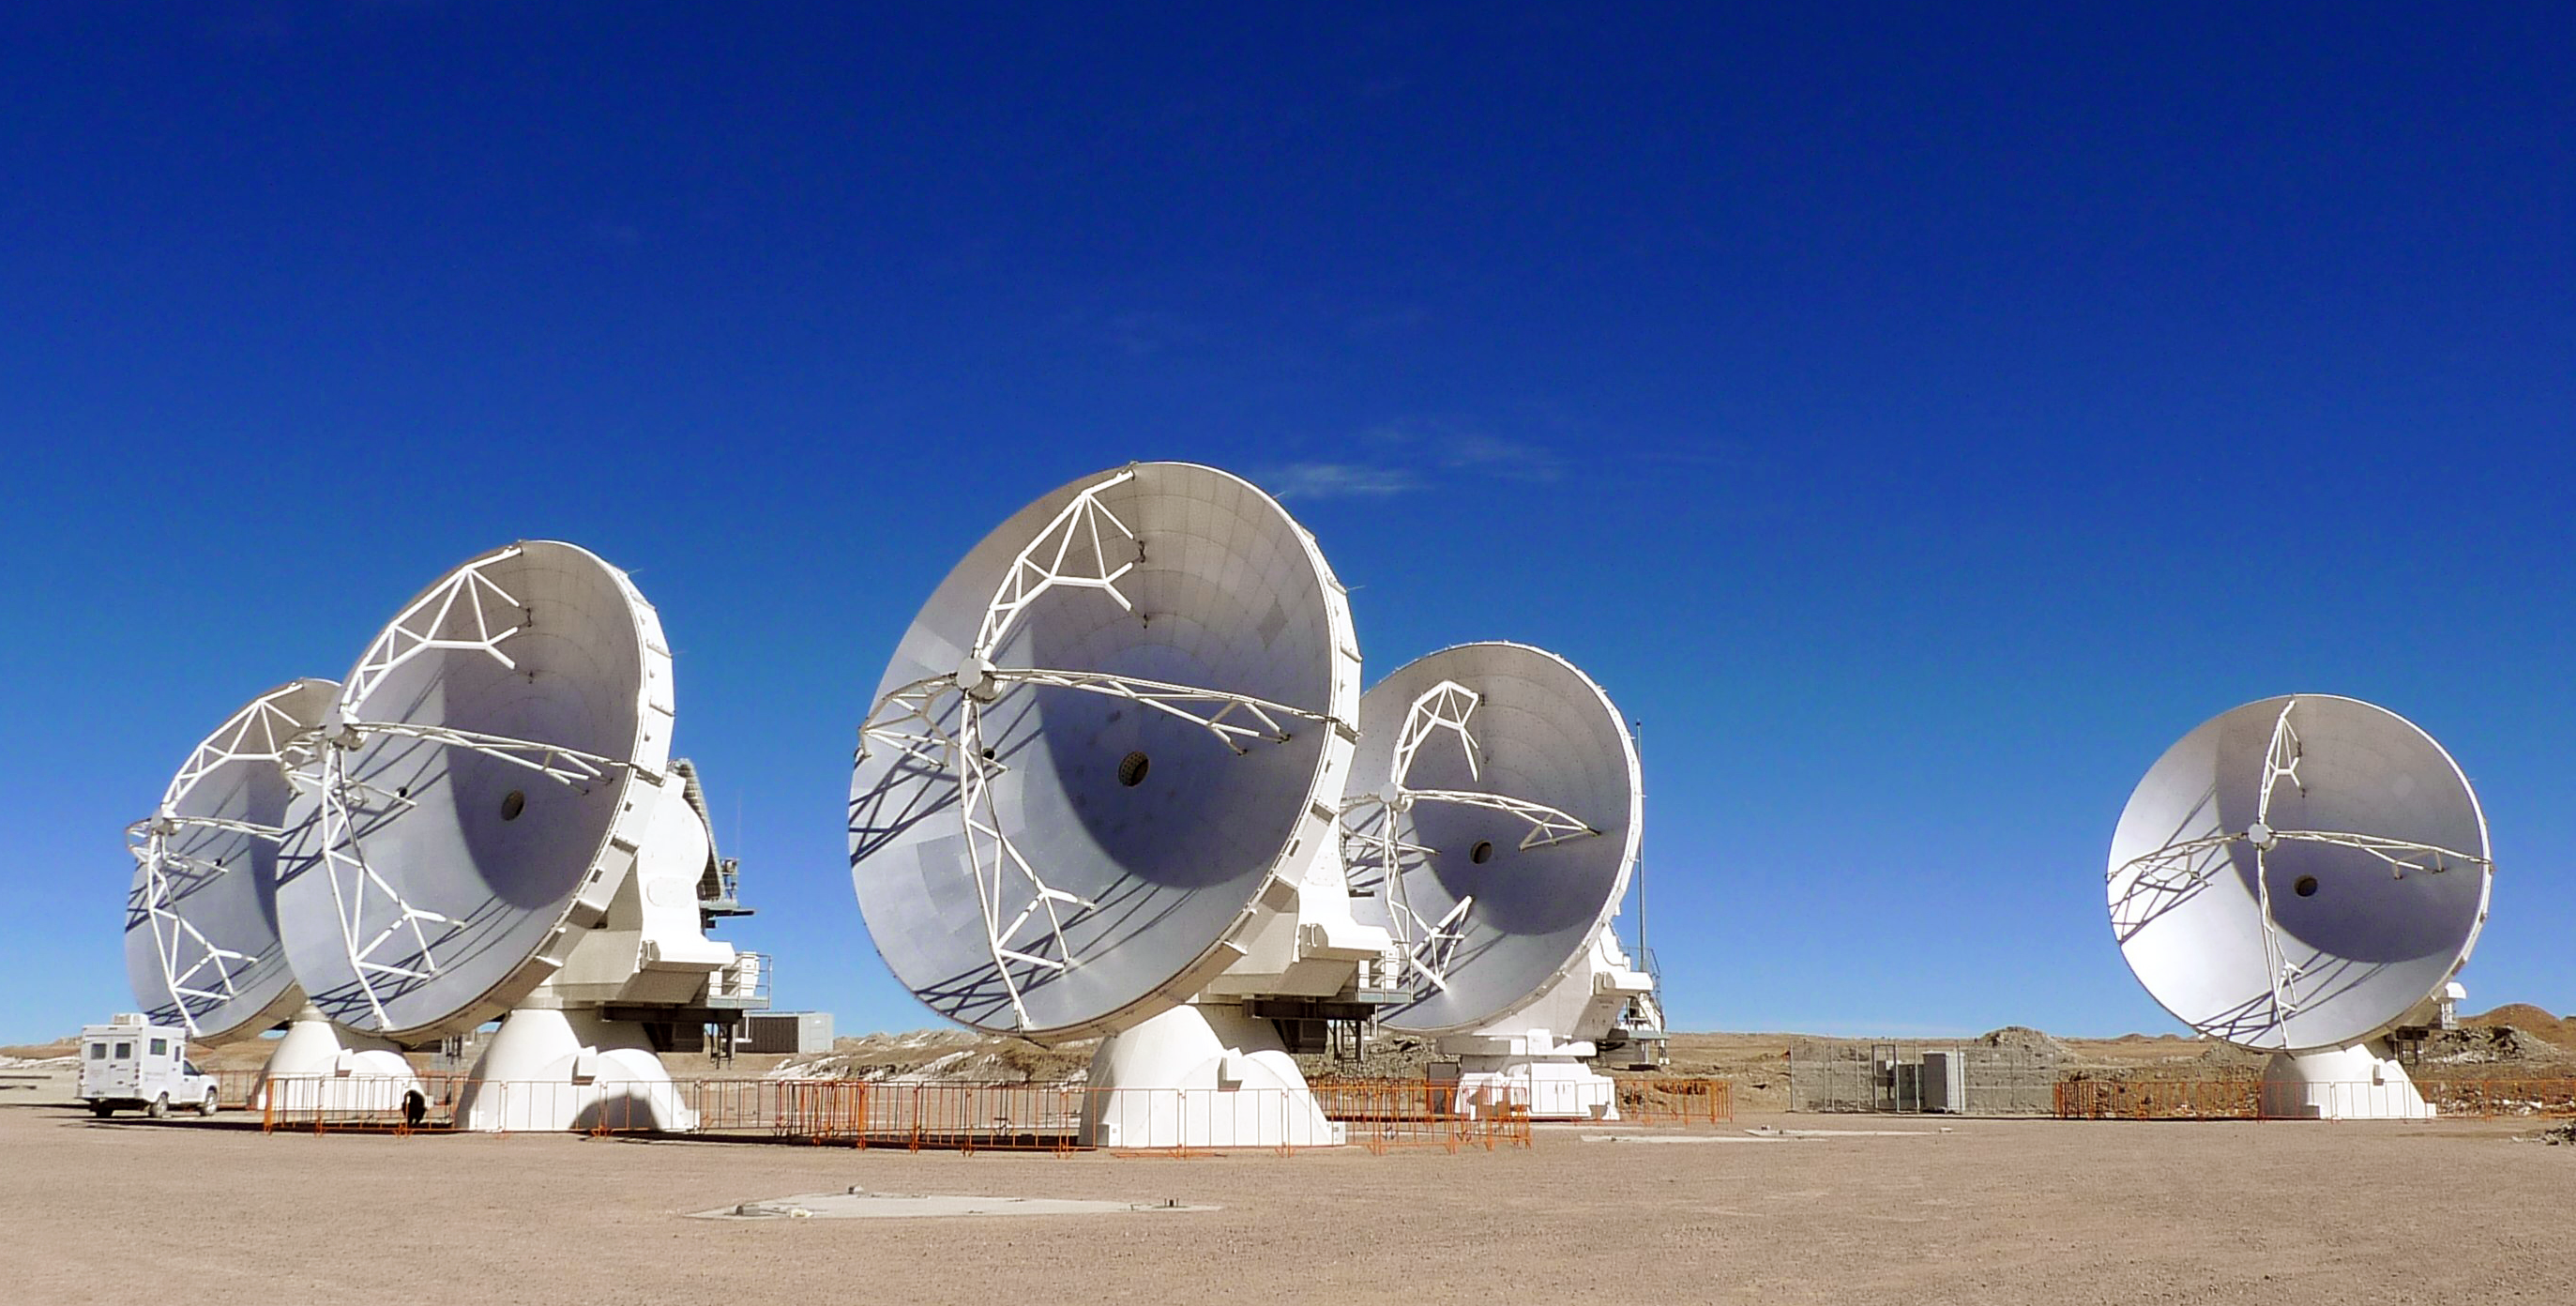

A quintuplet of ALMA antennas — and then there were five

On the Chajnantor plateau, the Atacama Large Millimeter/submillimeter Array (ALMA) is growing. On 31 May 2010, the number of ALMA’s state-of-the-art antennas on the 5000-metre-altitude plateau in the Chilean Andes increased to five. This photograph shows the five 12-metre diameter antennas at the Array Operations Site, clustered on the closely spaced foundation pads of what will be ALMA’s “Atacama Compact Array”.

When complete, ALMA will have fifty-four 12-metre and twelve 7-metre diameter antennas, operating together as an interferometer: the signals from the individual antennas are combined in a specialised supercomputer — the ALMA correlator — so that the array of antennas acts as a single, giant telescope. The team of astronomers and engineers have now achieved a successful test linking all of these first five antennas together as an interferometer.

This result follows the successful first measurements with a pair of antennas in October 2009 (see ESO Announcement) and the linkup of three antennas in November (see ESO Press Release eso1001). These milestones have already demonstrated the excellent performance of the instruments, but the addition of yet more antennas represents a further step in ALMA’s growth, and has allowed the team to make some further tests of the correlator that were not possible with fewer antennas.

ALMA will probe the sky in millimetre and submillimetre wavelengths of light. This light comes from vast cold clouds in interstellar space, at temperatures only a few tens of degrees above absolute zero, and from some of the earliest and most distant galaxies in the Universe.

The team are now carrying out additional tests on the antennas, and over the course of the coming months more antennas will arrive on the high site. ALMA will start early scientific observations using a partial array of antennas around 2011, with construction to be completed around 2012.

ALMA, the largest astronomical project in existence, is a partnership of Europe, North America and East Asia in cooperation with the Republic of Chile. ESO is the European partner in ALMA.

More info: ESO ALMA web pages

Credit: ALMA (ESO/NAOJ/NRAO)